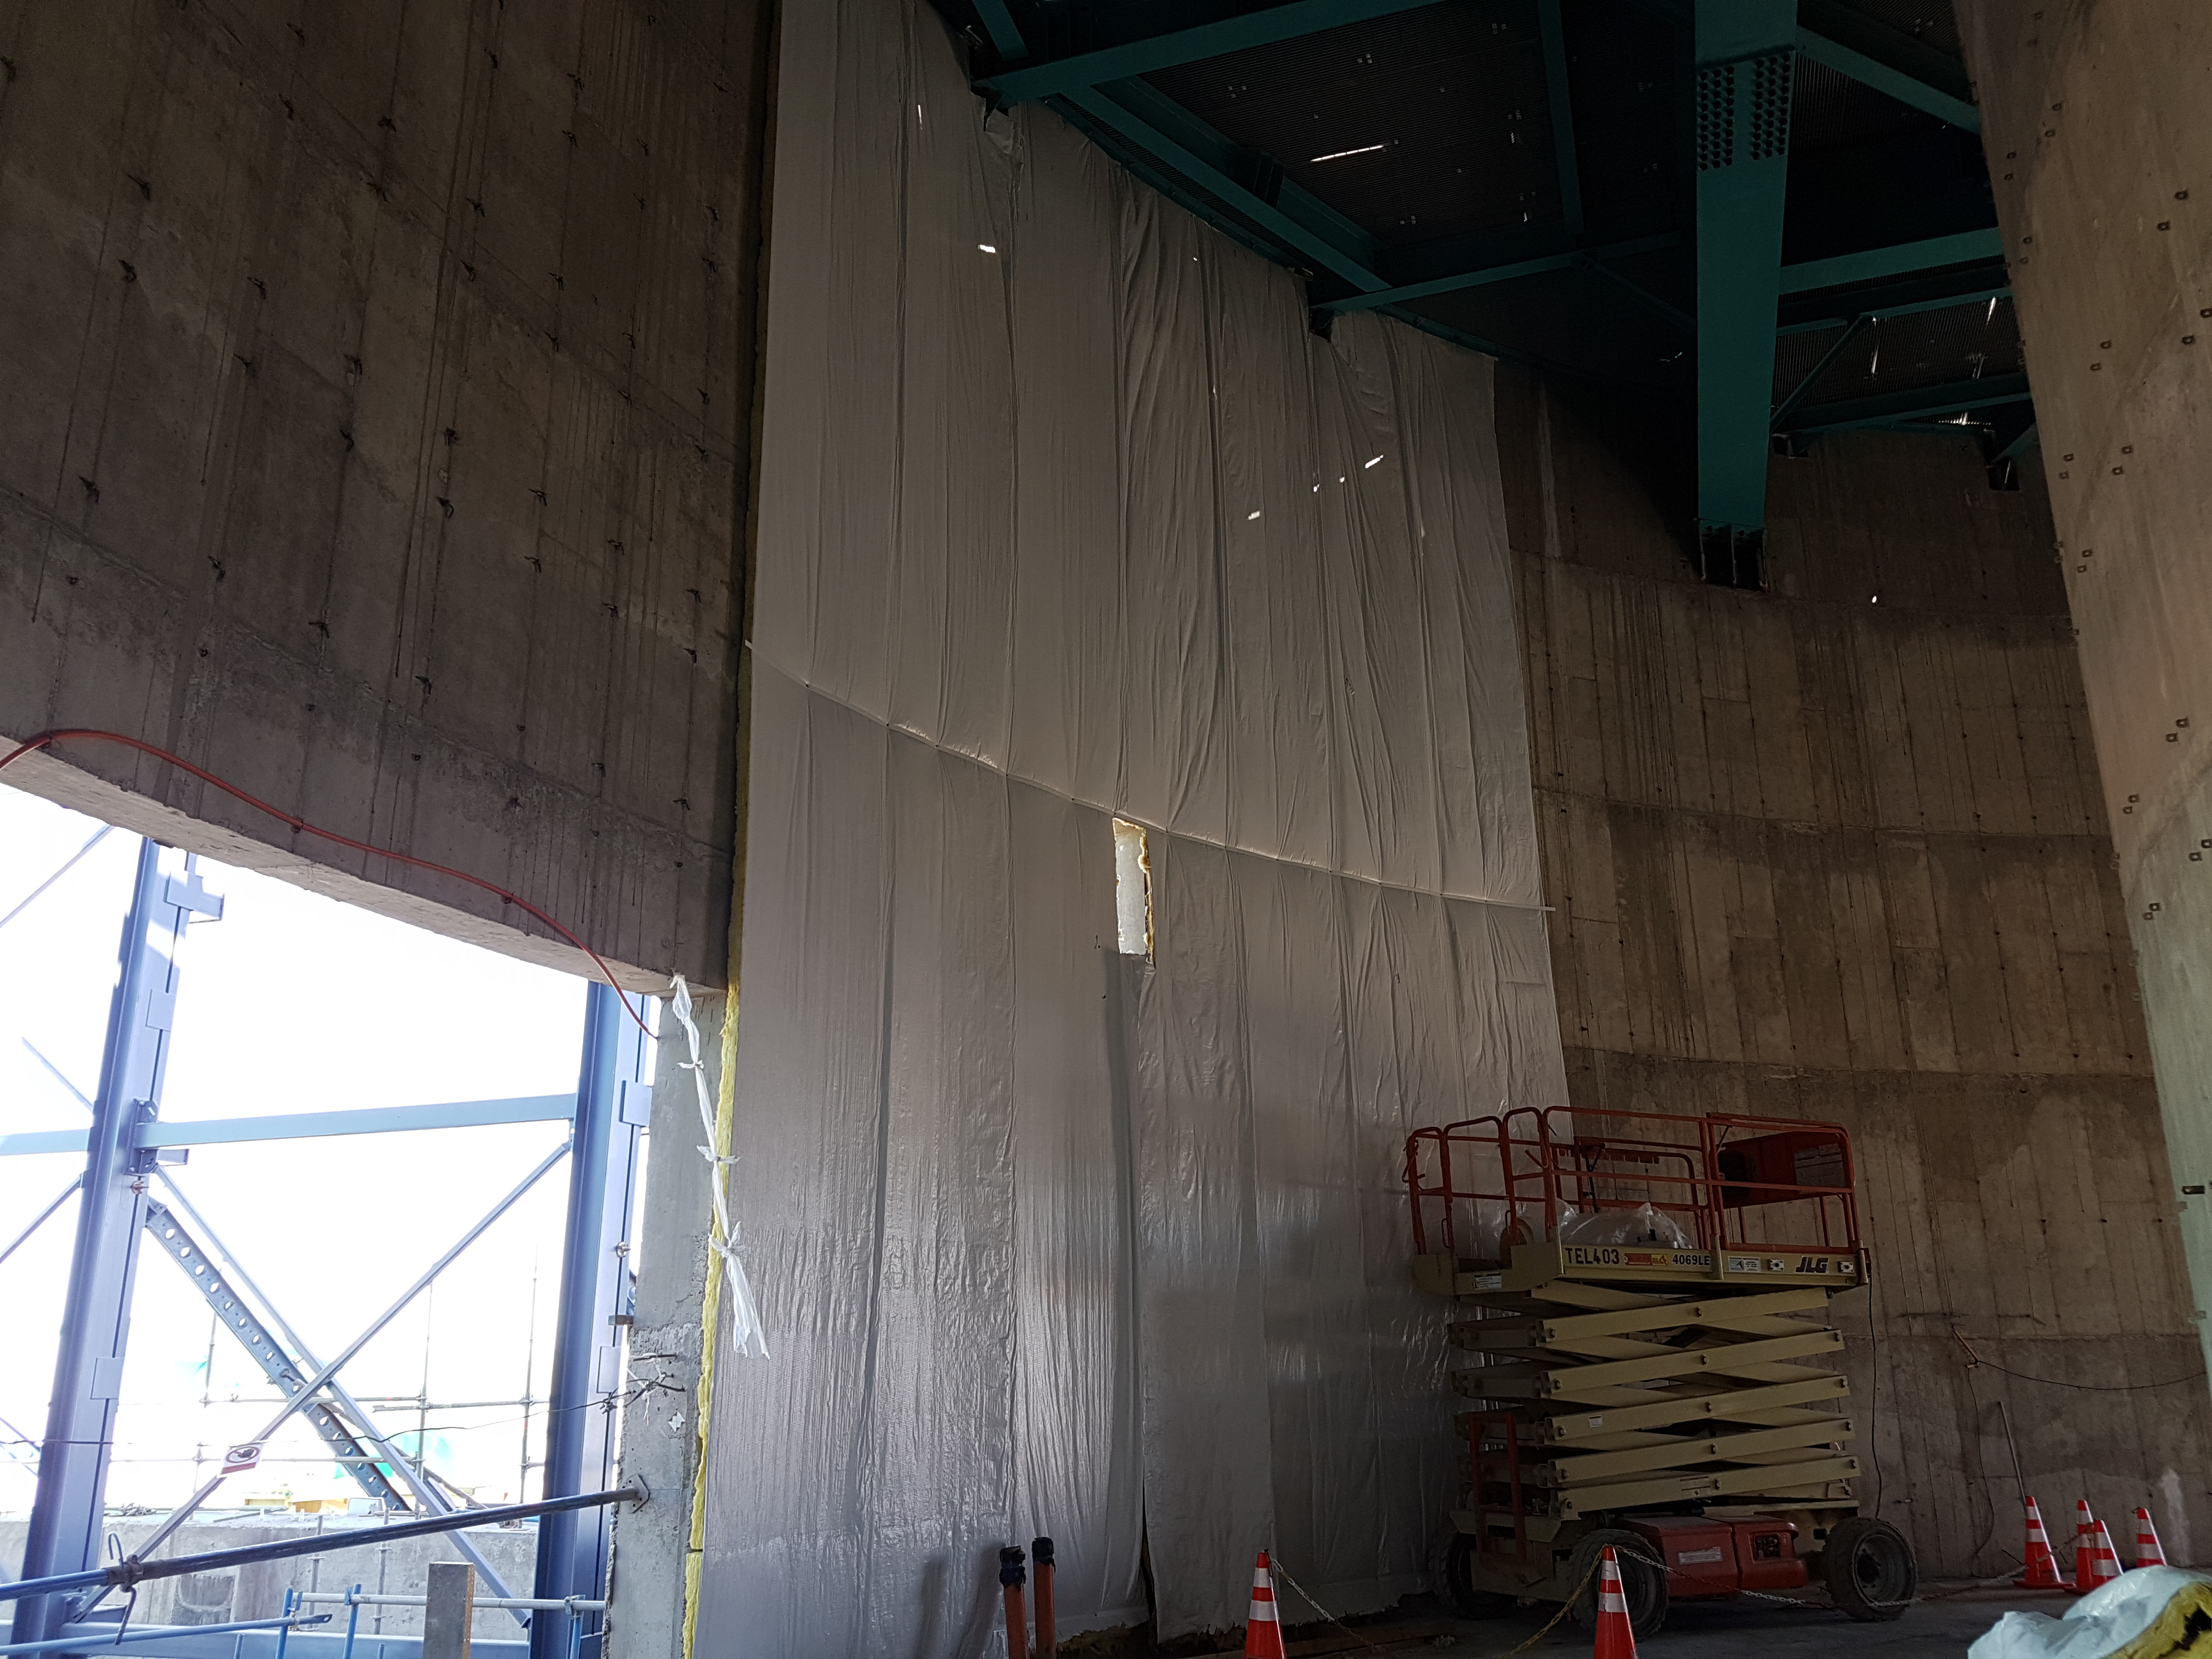

Construction Update

Lamtec insulation is being installed inside the Lower Enclosure.

Credit: Rubin Observatory/NSF/AURA